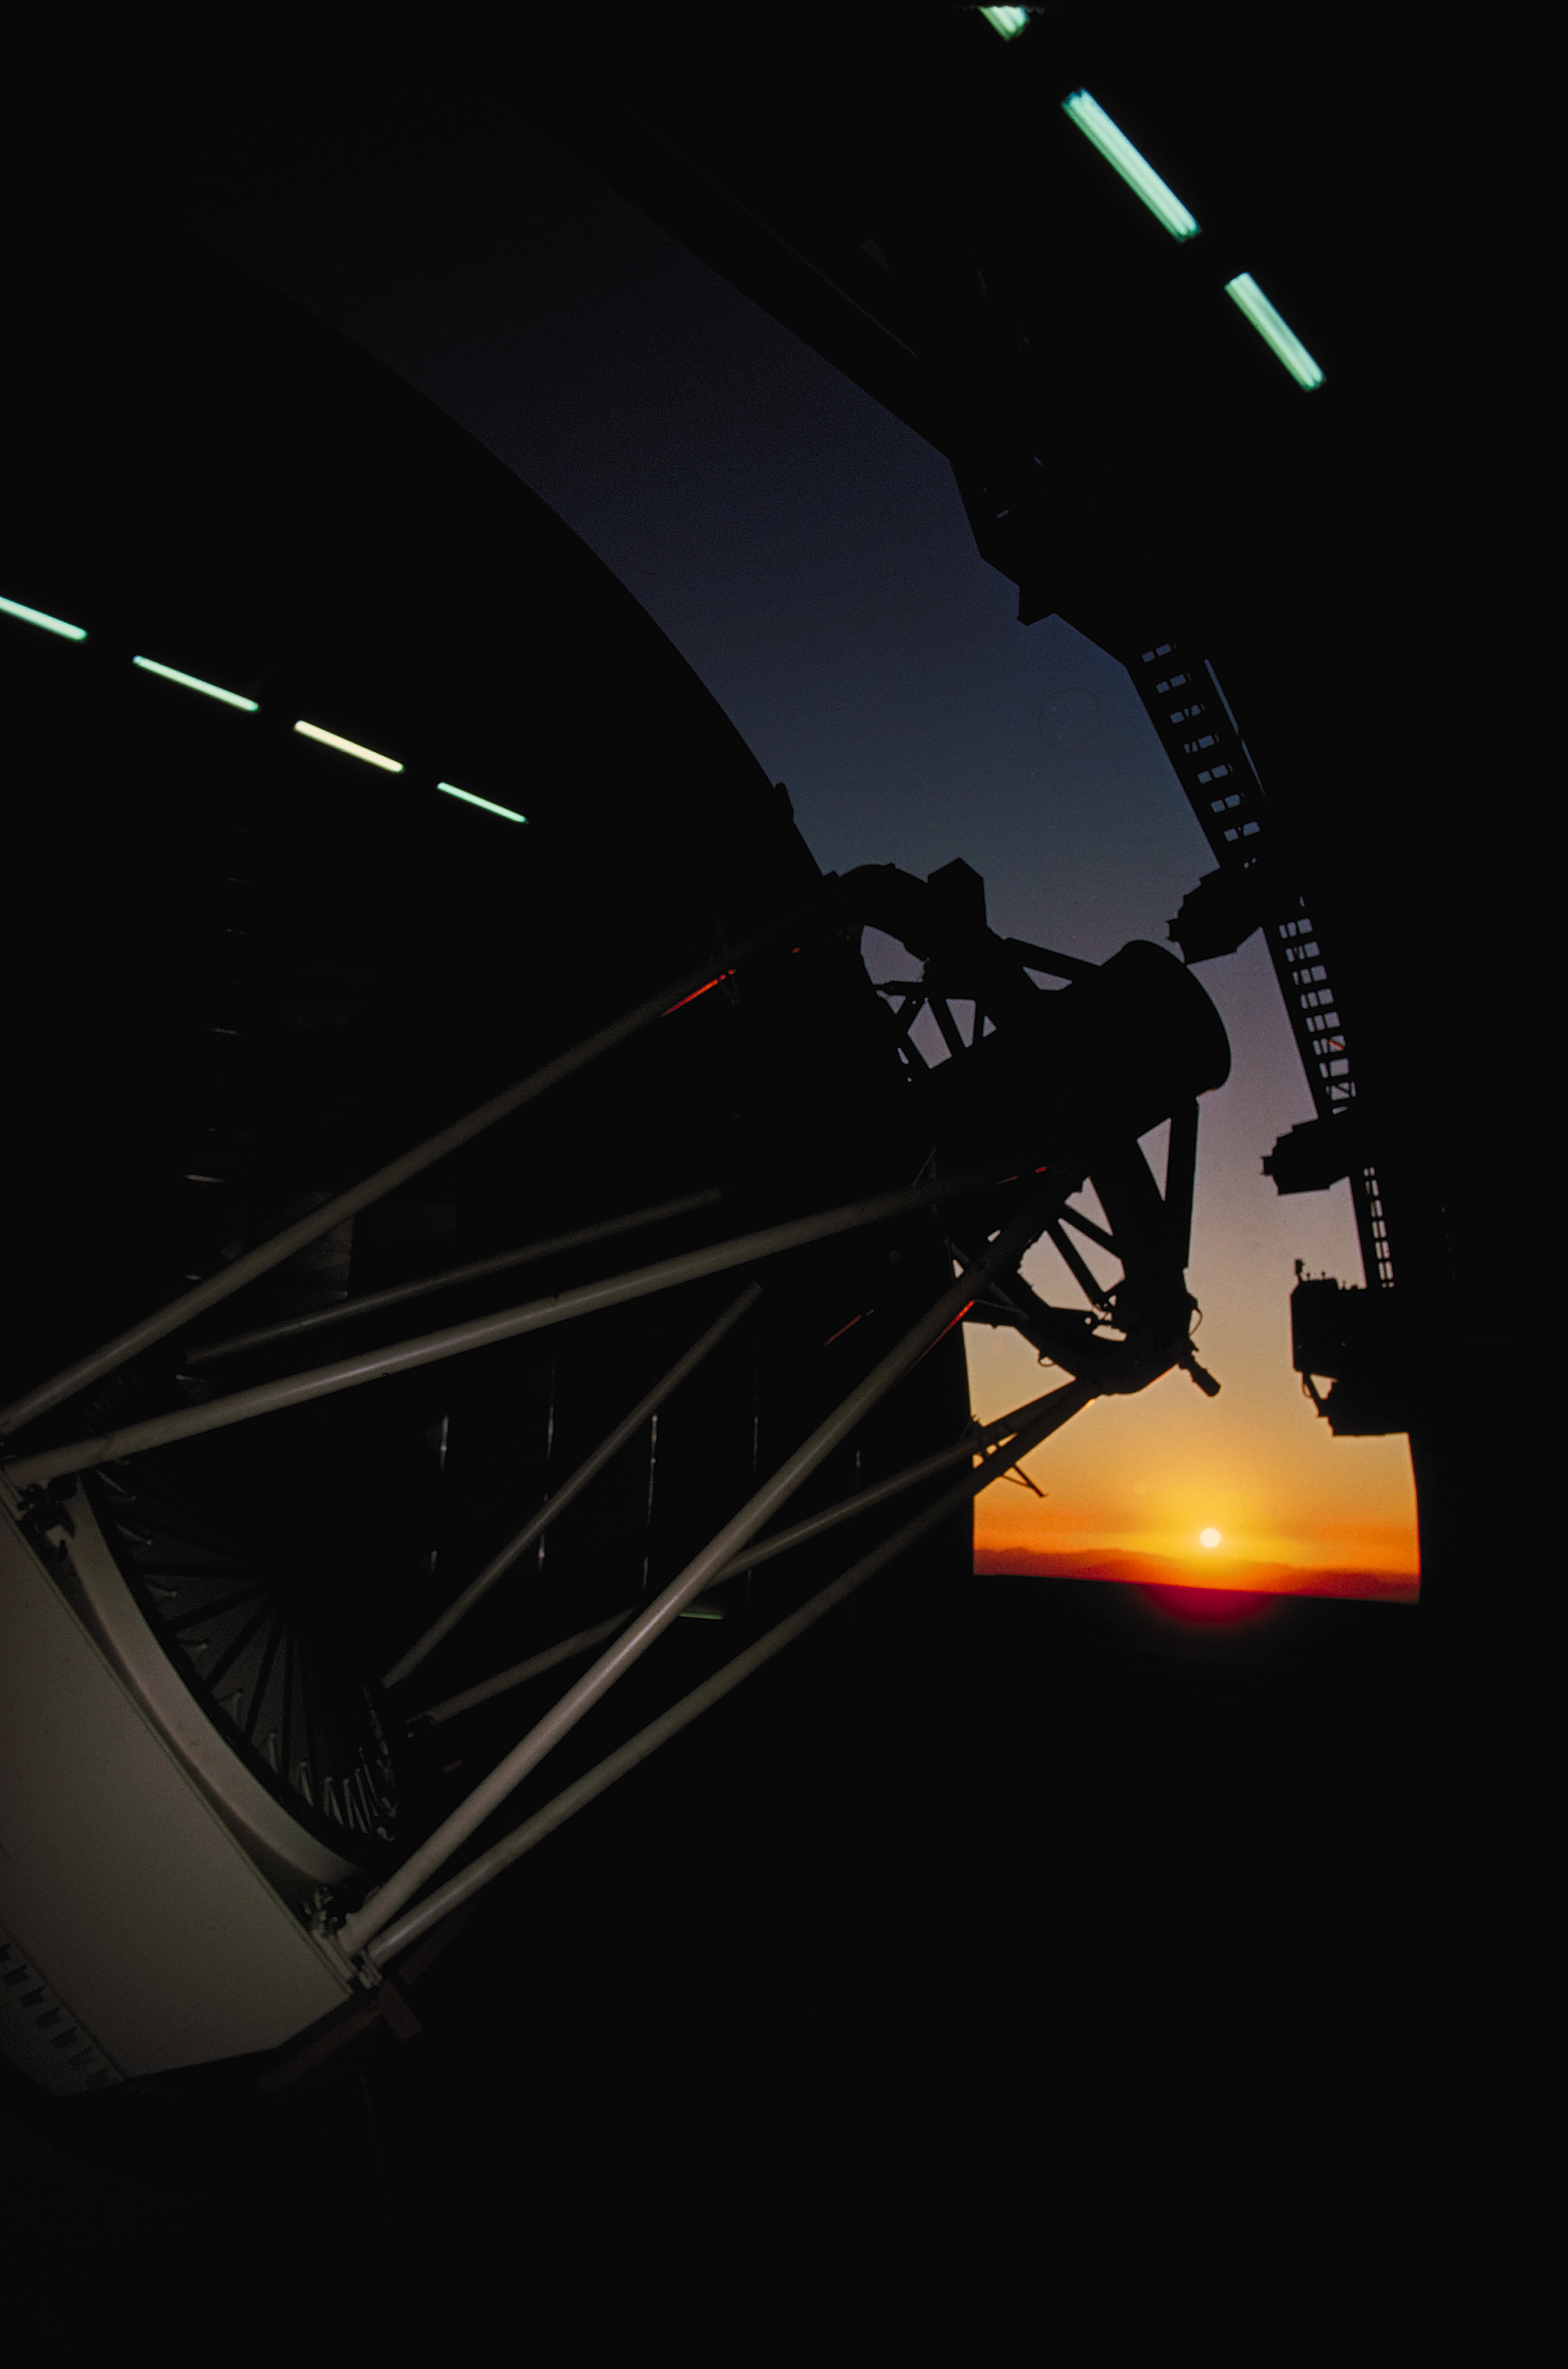

Mayall 4-meter with sunset

The open dome of the Kitt Peak National Observatory's Mayall 4-meter telescope frames the setting Sun (1977).

Credit: NOIRLab/NSF/AURA